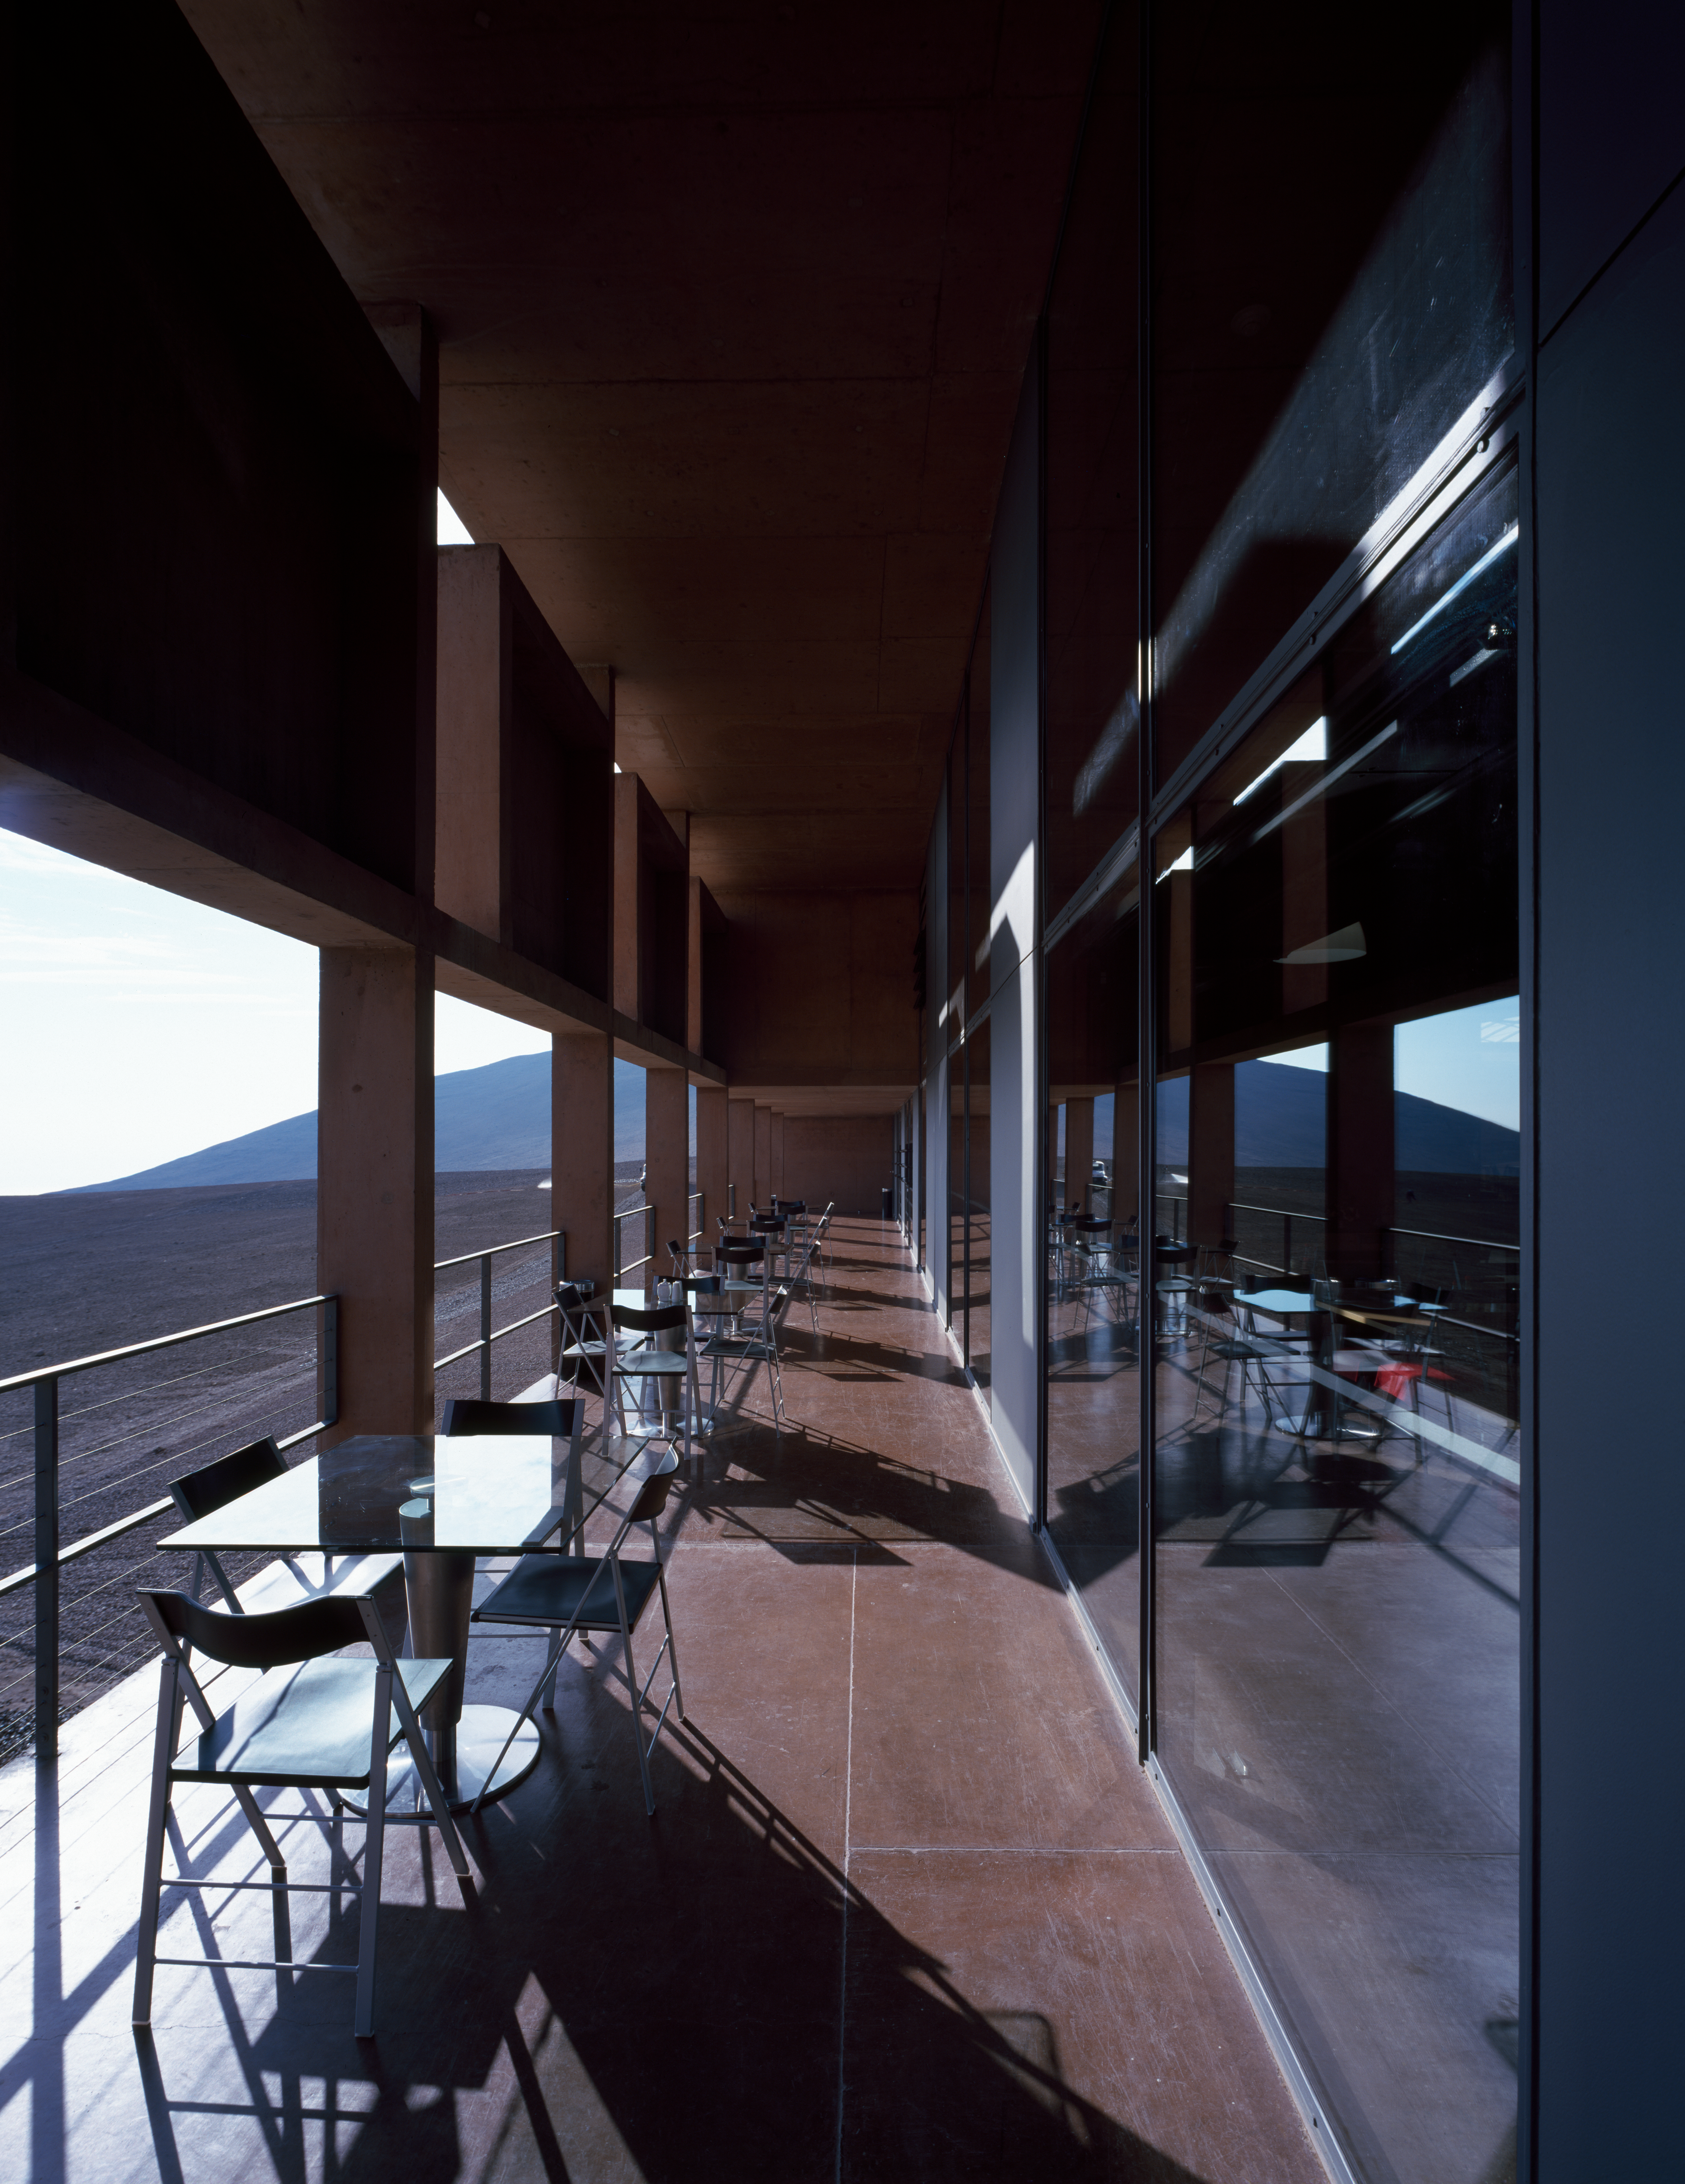

Paranal Residencia

View of a terrace of the Paranal Residencia, in the Chilean Atacama Desert in March 2002.

Credit: ESO